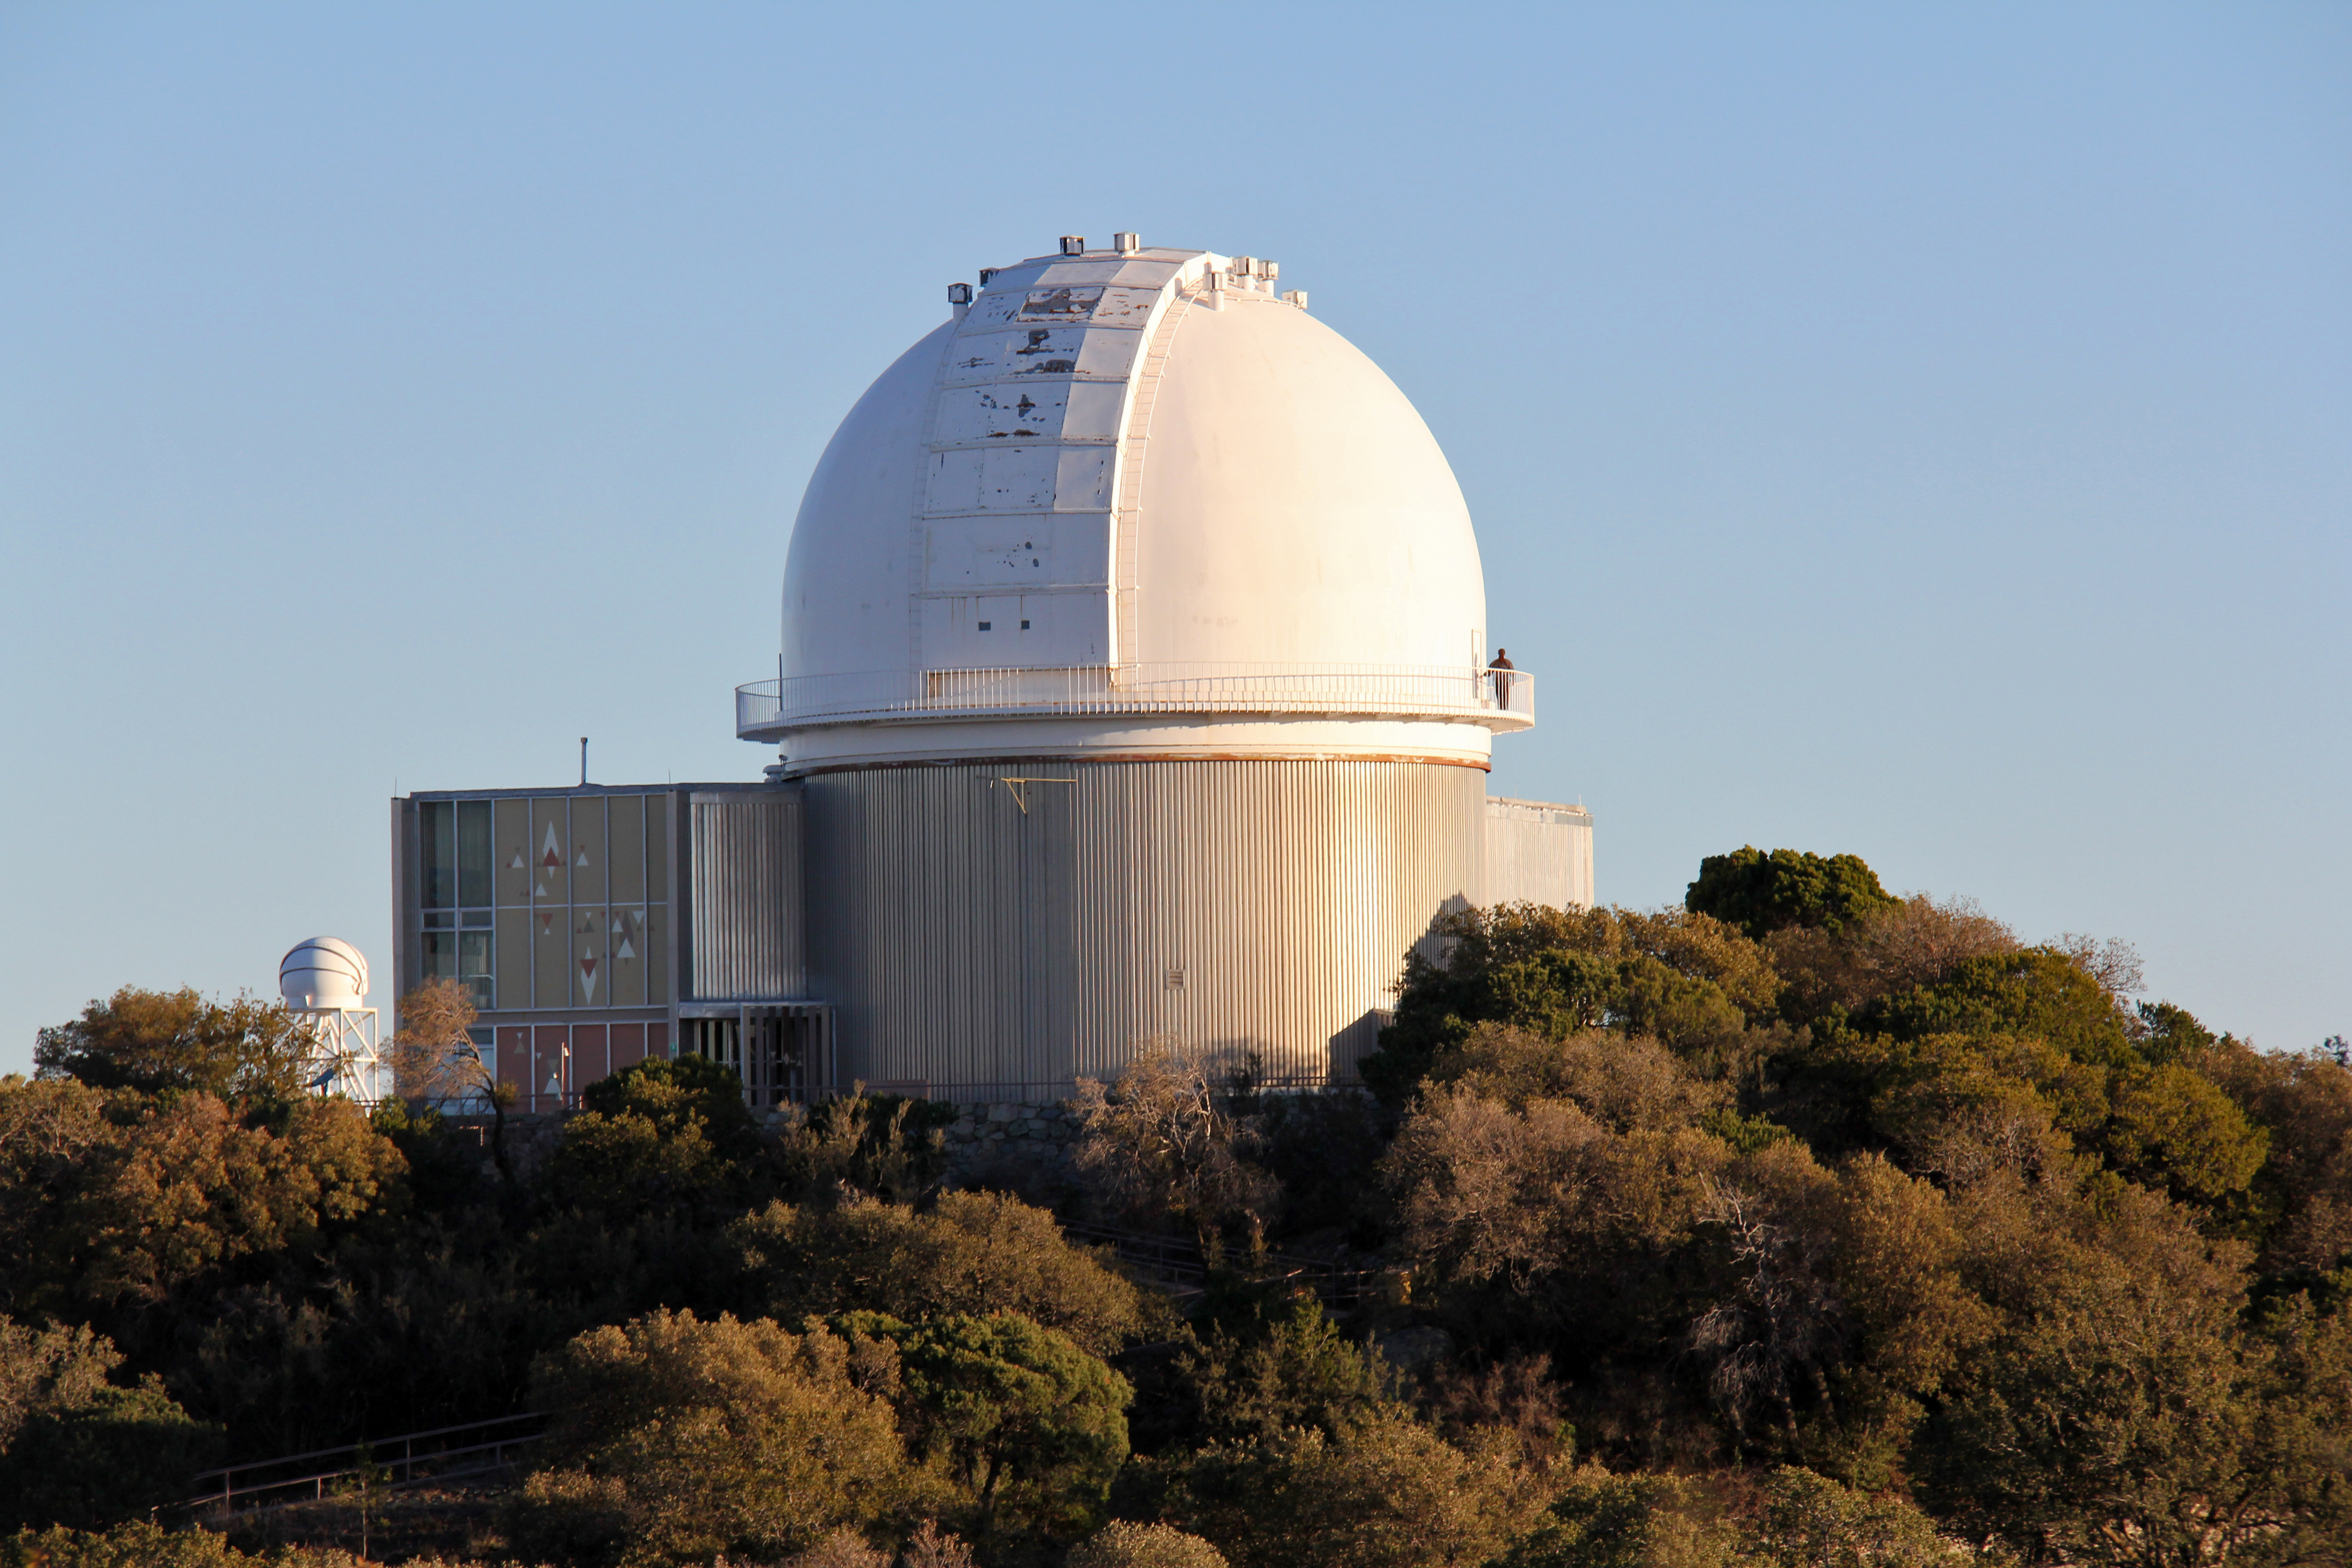

KPNO 2.1-meter telescope

The 2.1-meter telescope, Kitt Peak National Observatory.

Credit: P. Marenfeld & NOIRLab/NSF/AURA/